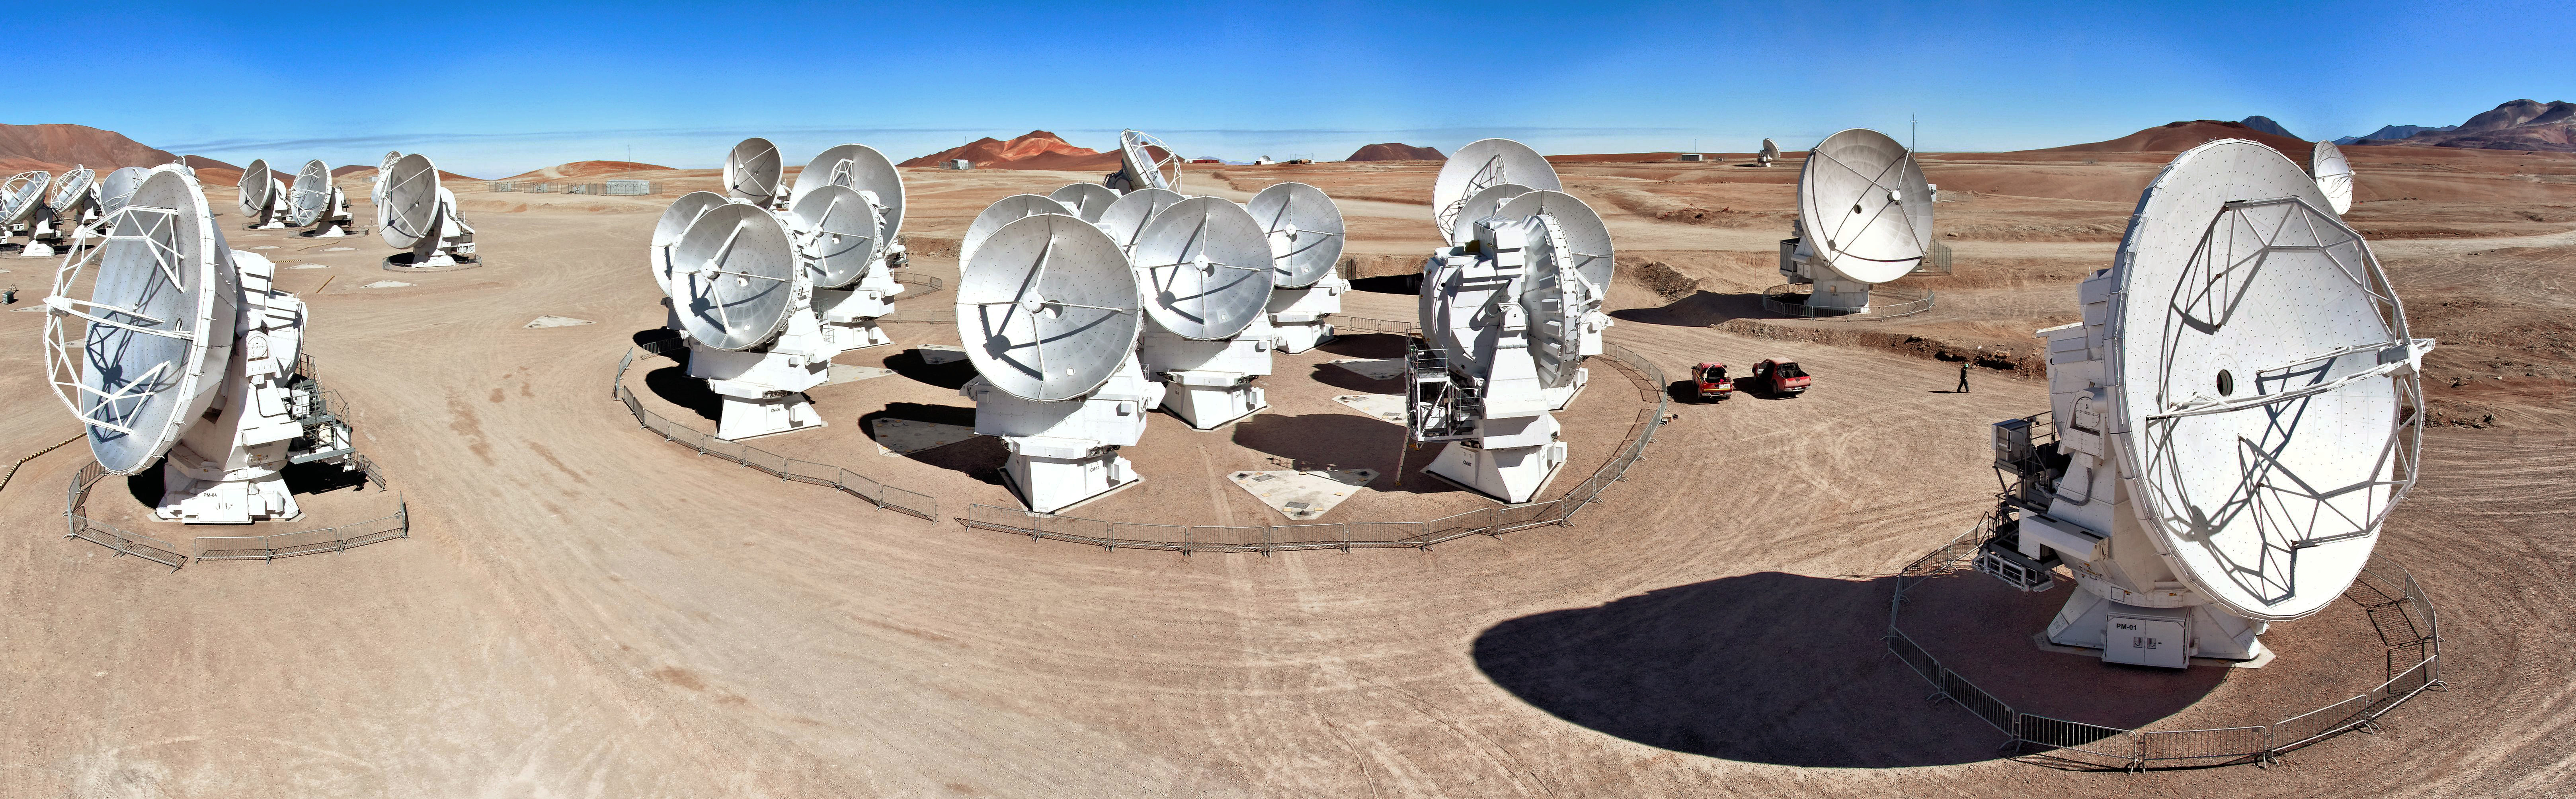

Wonderful panorama

This wonderful panorama shows of 28 of the 66 antennas that make up ALMA. The array is situated on the Chajnantor plateau high in the Chilean Atacama Desert.

Credit: ESO